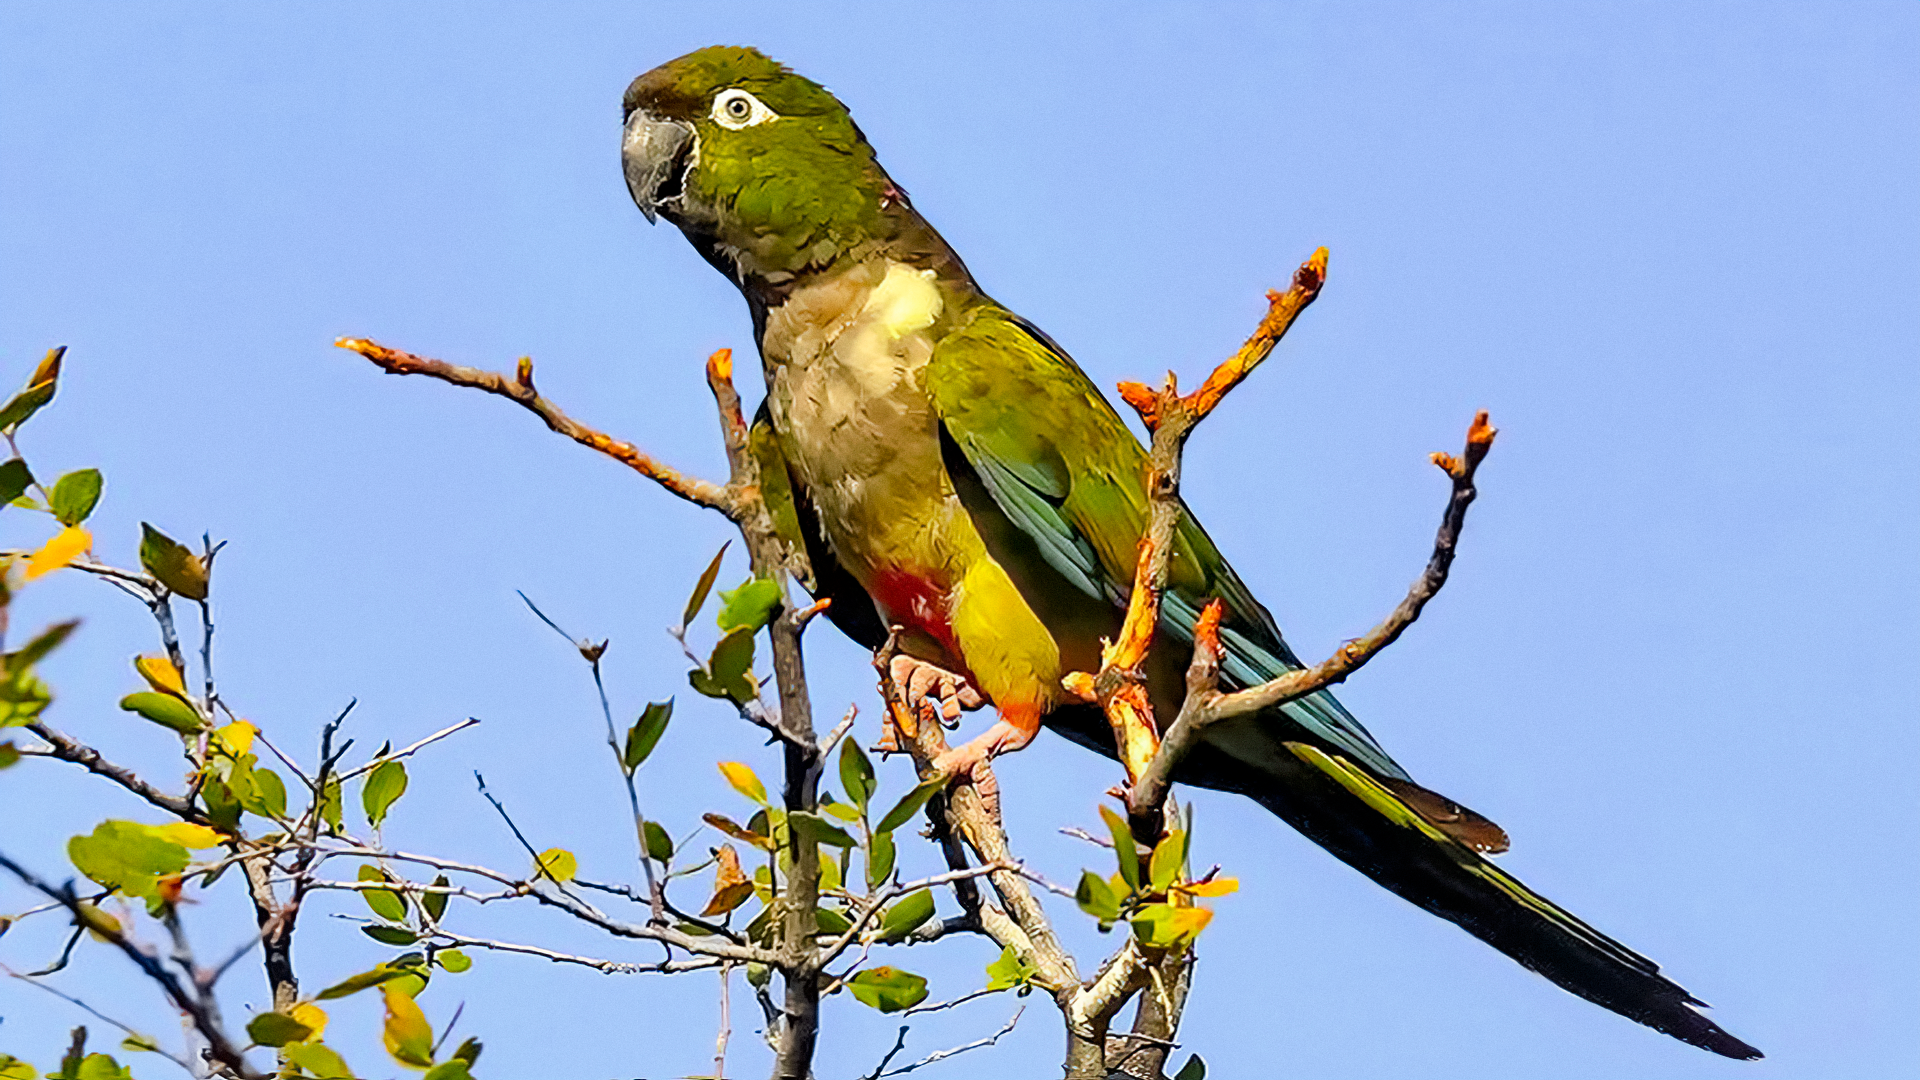

Chilean Parrot

A parrot seen here was photographed in the valley below Cerro Tololo, home to the Cerro Tololo Inter-American Observatory, a program of NSF NOIRLab.

Credit: NOIRLab/AURA/NSF